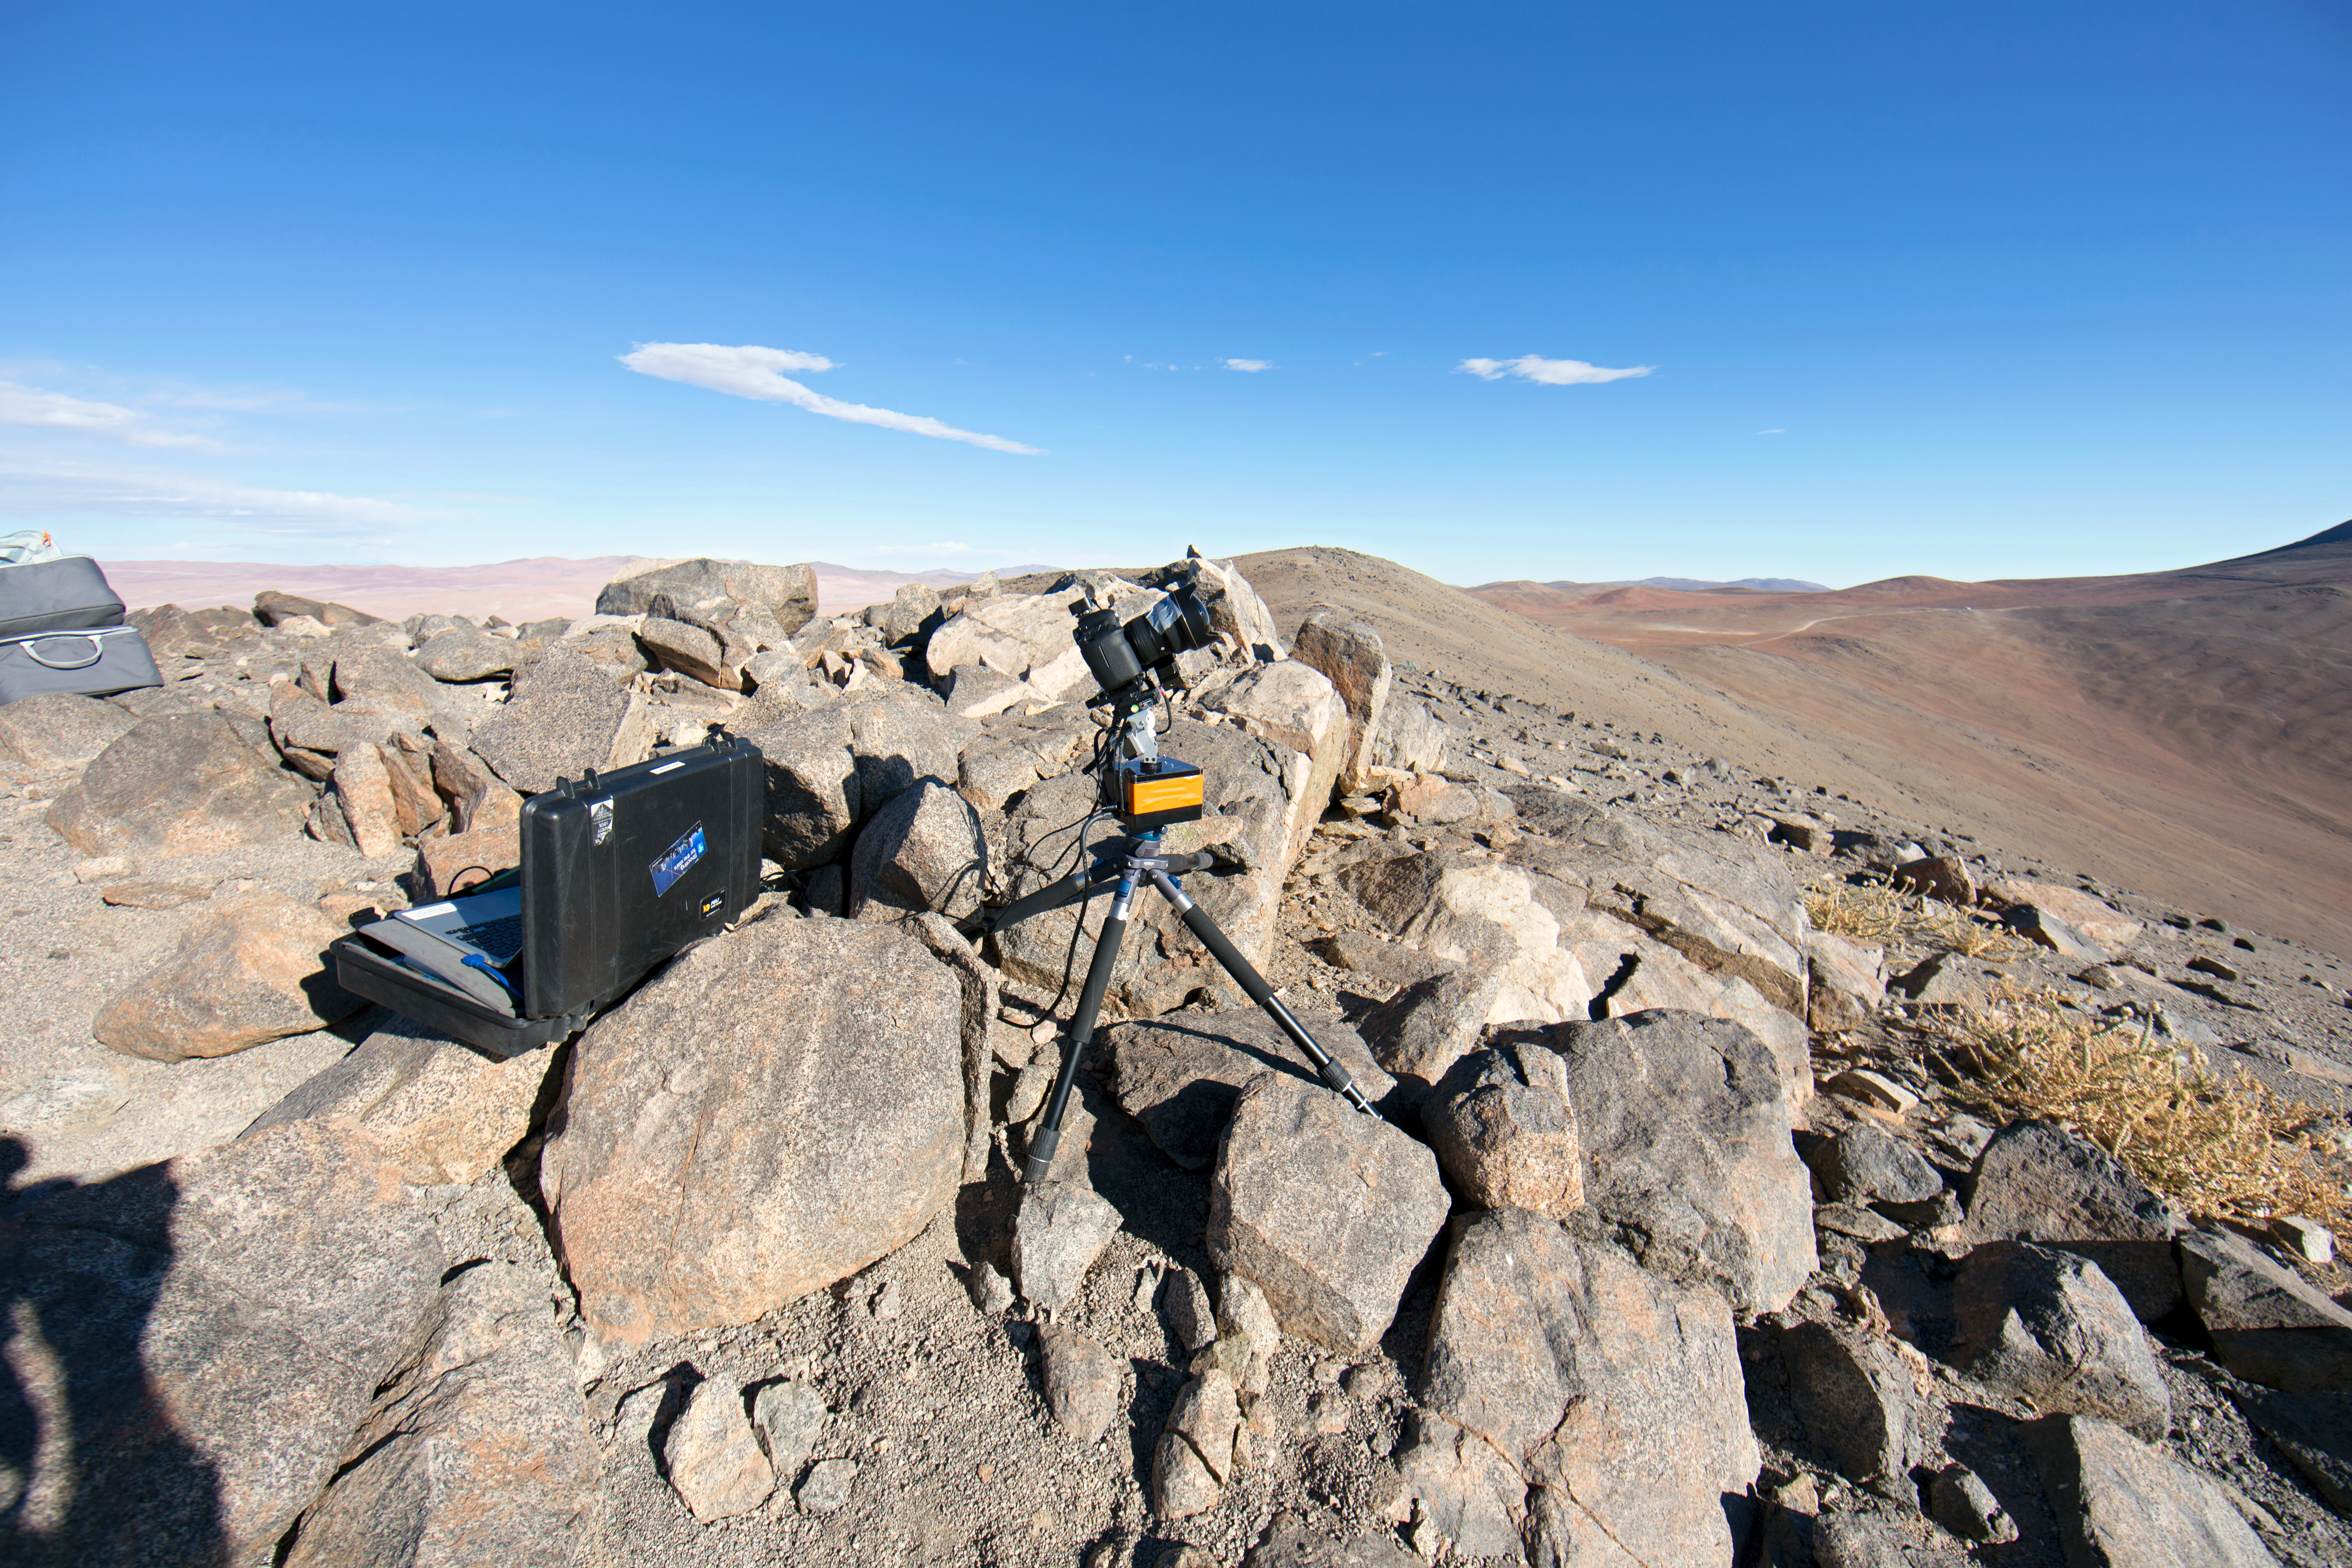

Time-lapse bot near Paranal

“time-lapse bot” set up near Paranal — an autonomous GBTimelapse Rig, using Intecro XTPower powerbanks, inside one of the Peli™ Storm Cases, for powering an Emotimo TB3 motion control and a Canon 6D. Taken during the ESO Ultra HD Expedition.

Credit: ESO/C. Malin